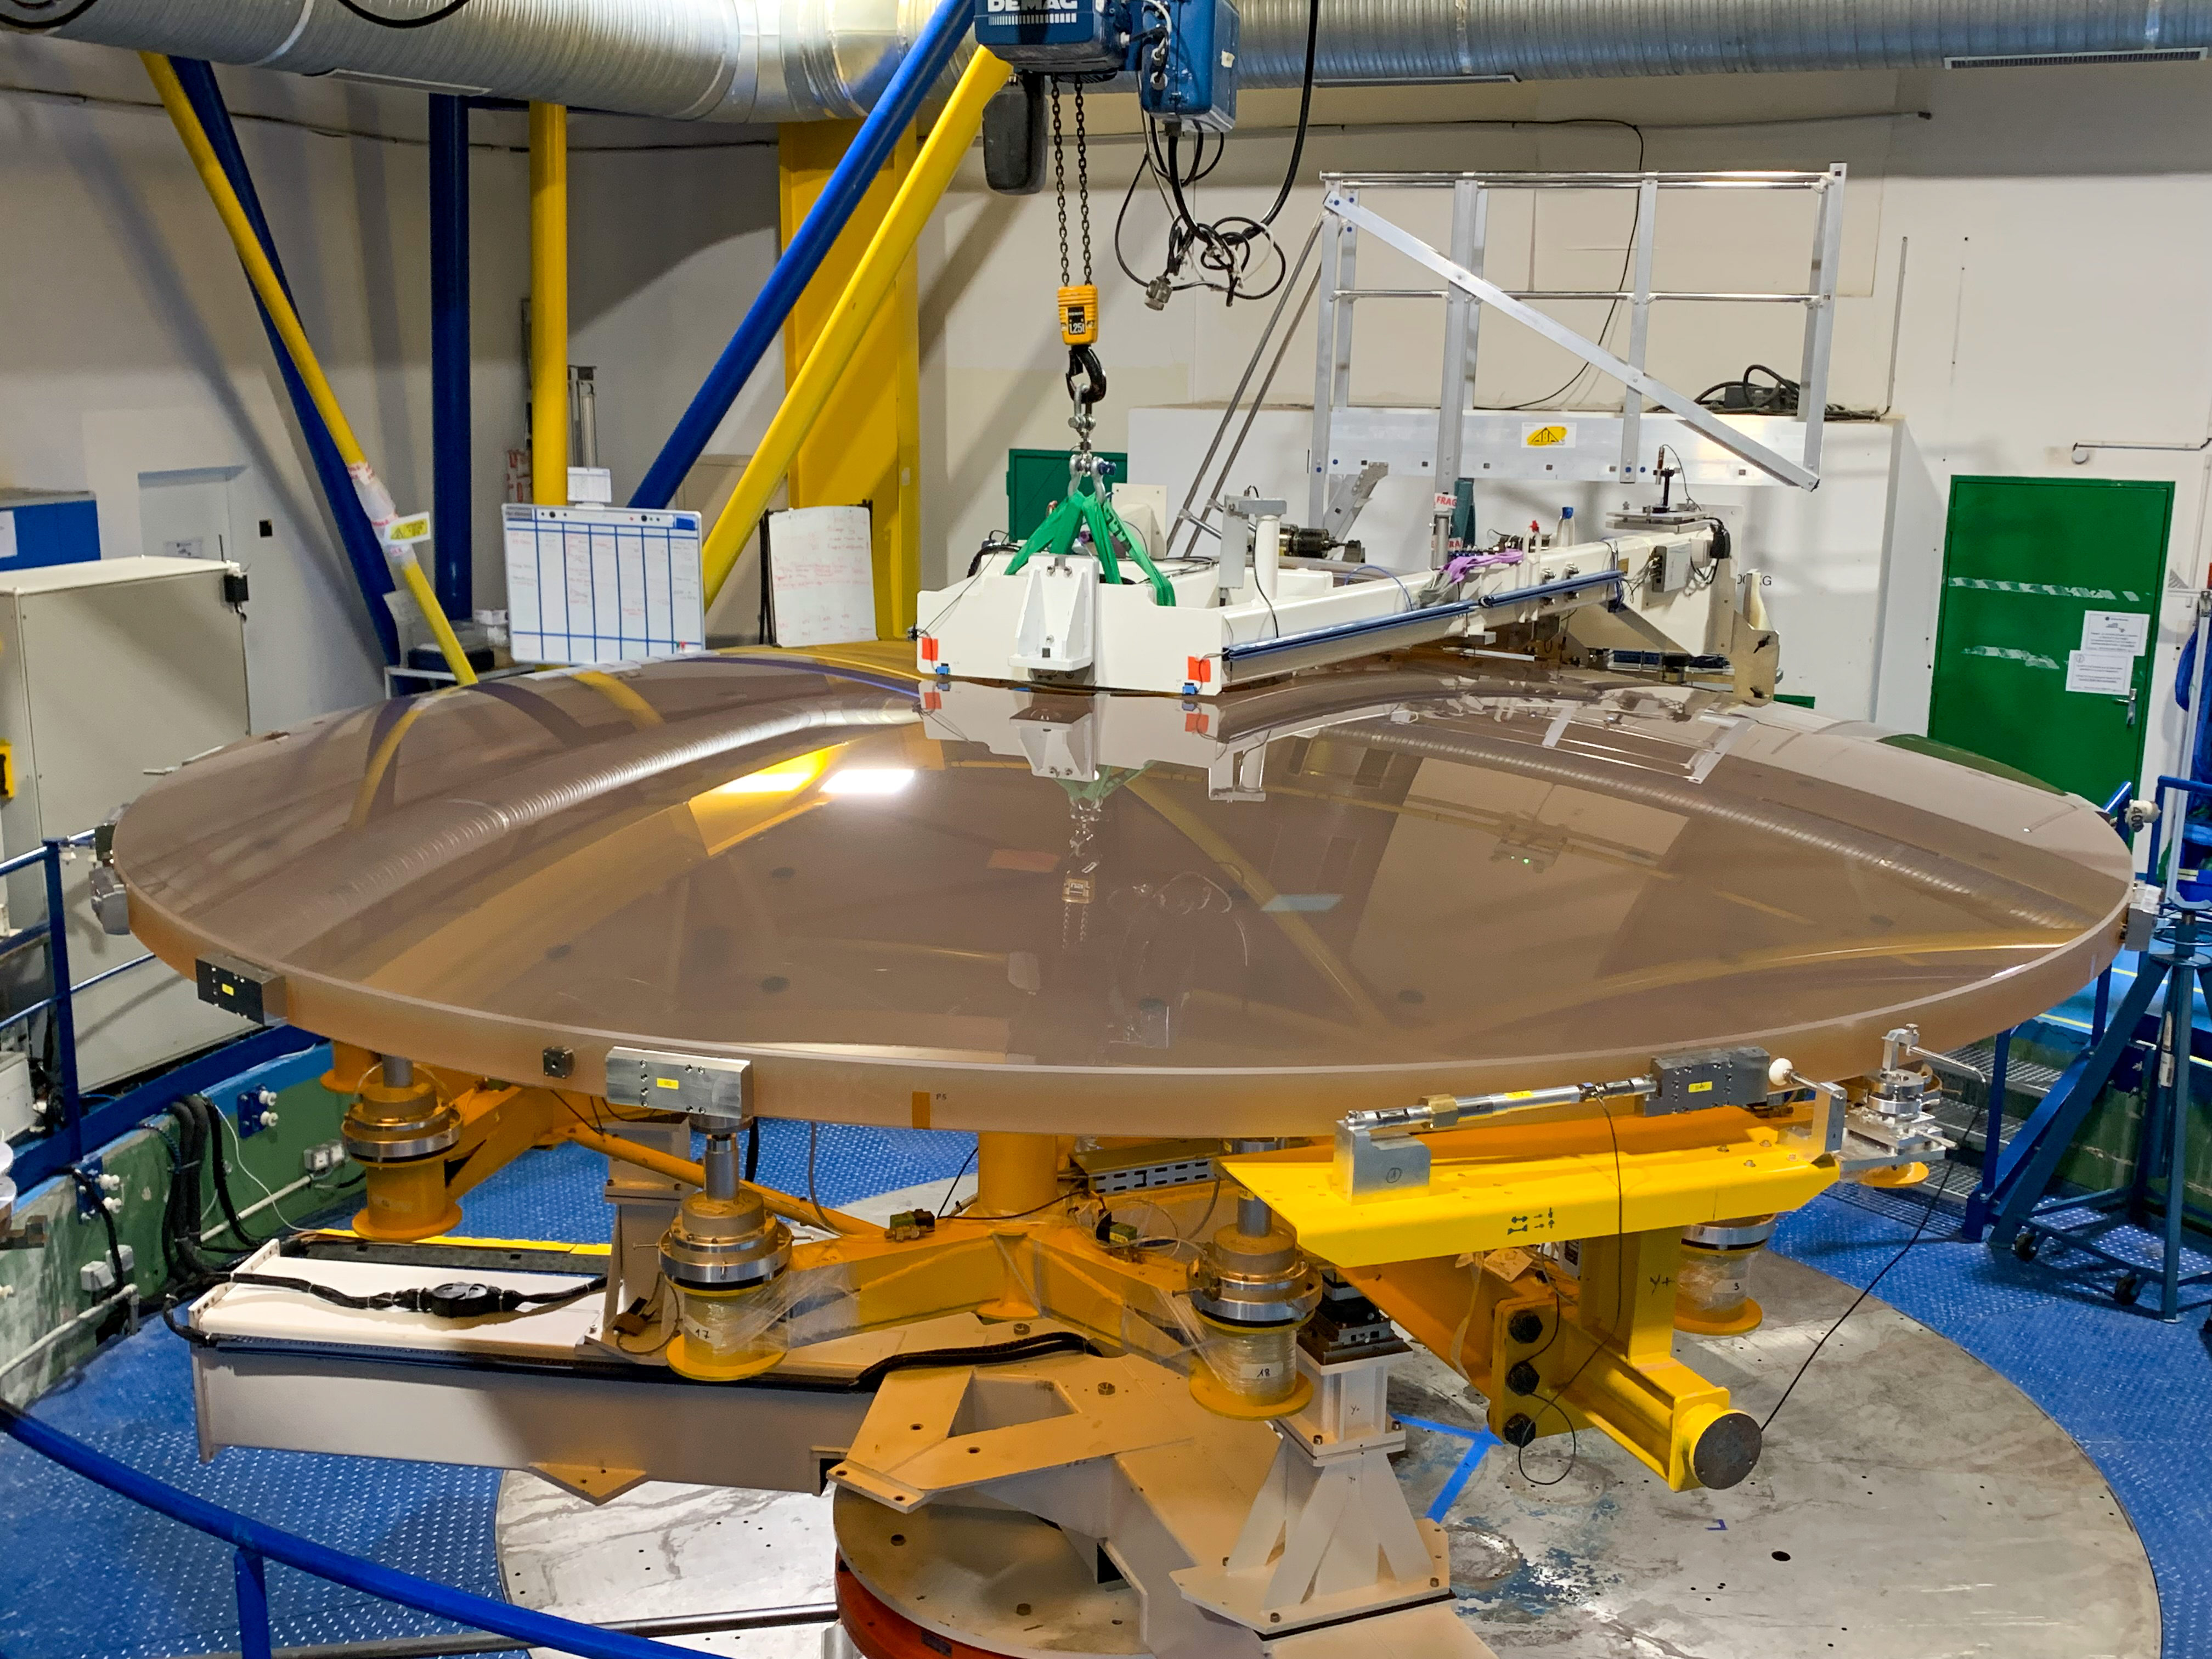

The ELT M2 mirror in metrology

At 4.25 metres across, the Extremely Large Telescope’s (ELT's) secondary mirror, M2, will be the largest optical secondary mirror ever used on a telescope. Here, the Safran Reosc team in France is measuring the accuracy of the M2’s surface; it needs to be accurate to a few nanometres, about 20 000 times thinner than a human hair.

Credit: Safran